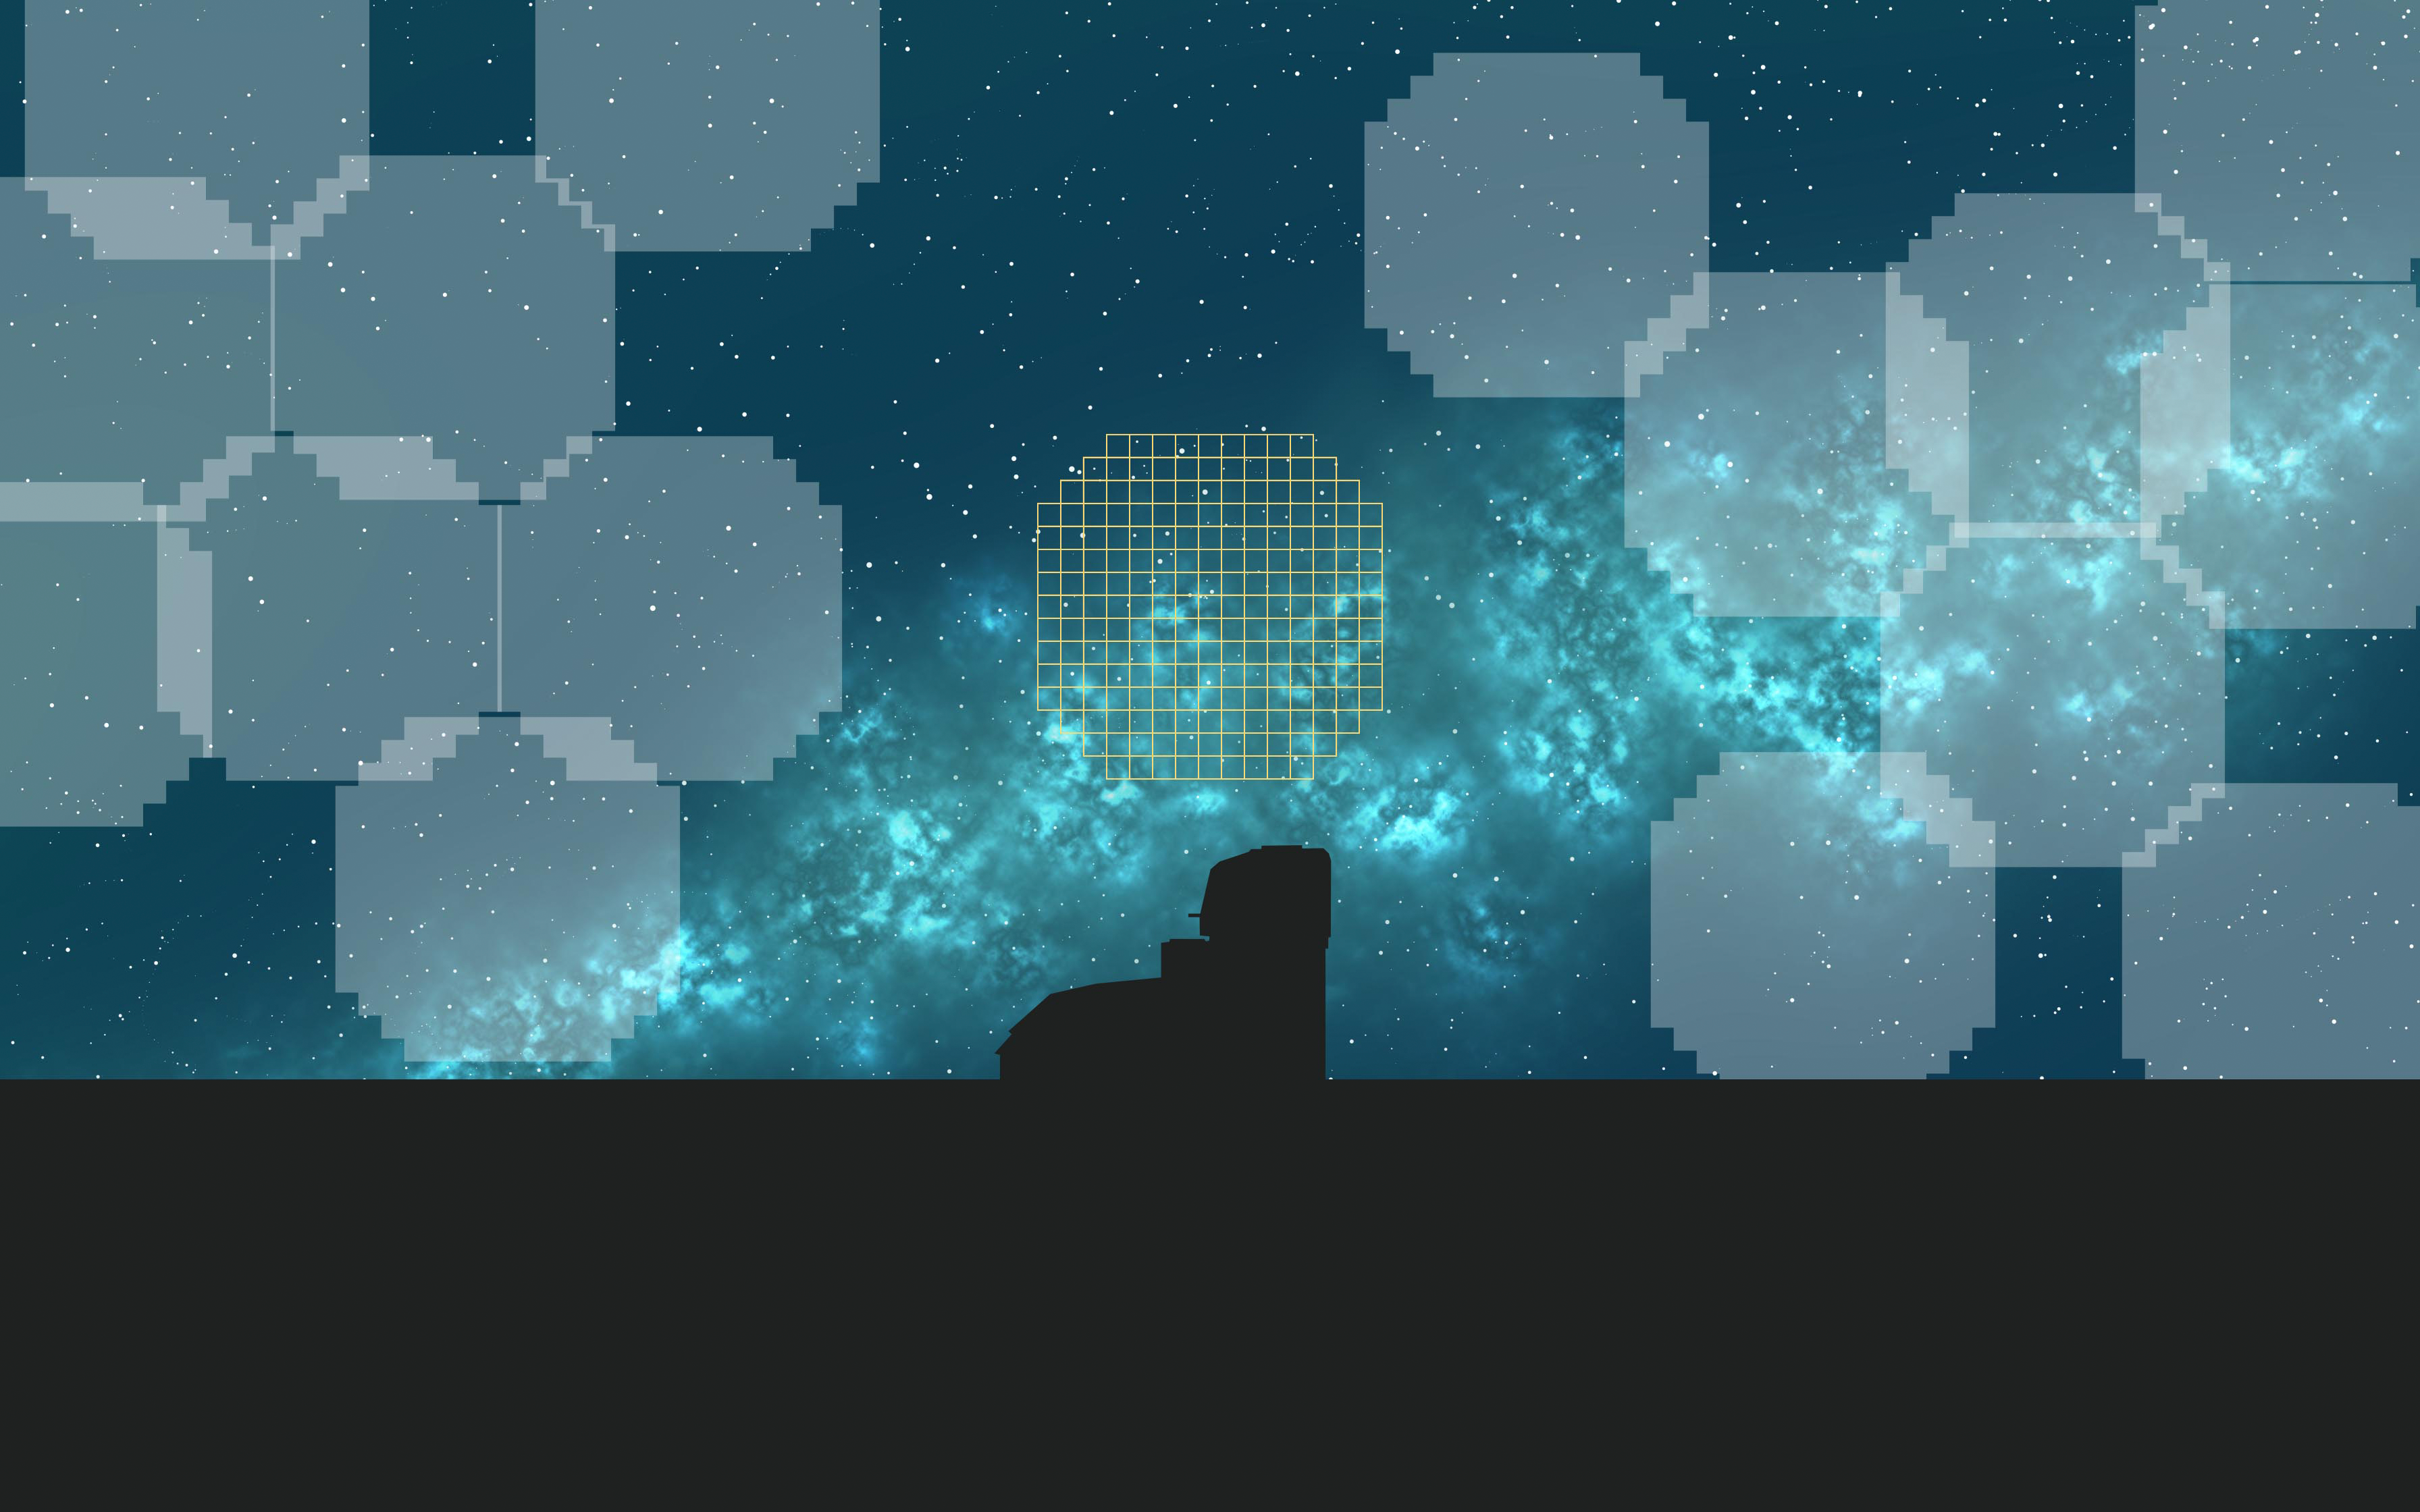

Rubin Scans the Sky

This image is a creative illustration that shows NSF-DOE Vera C. Rubin Observatory silhouette against a starry night. On top of the starry night, overlay graphics represent where the Rubin field of view has already taken an image, and a yellow outline shows where the Observatory is currently pointing in the sky.

Credit: Rubin Observatory/NSF/AURA